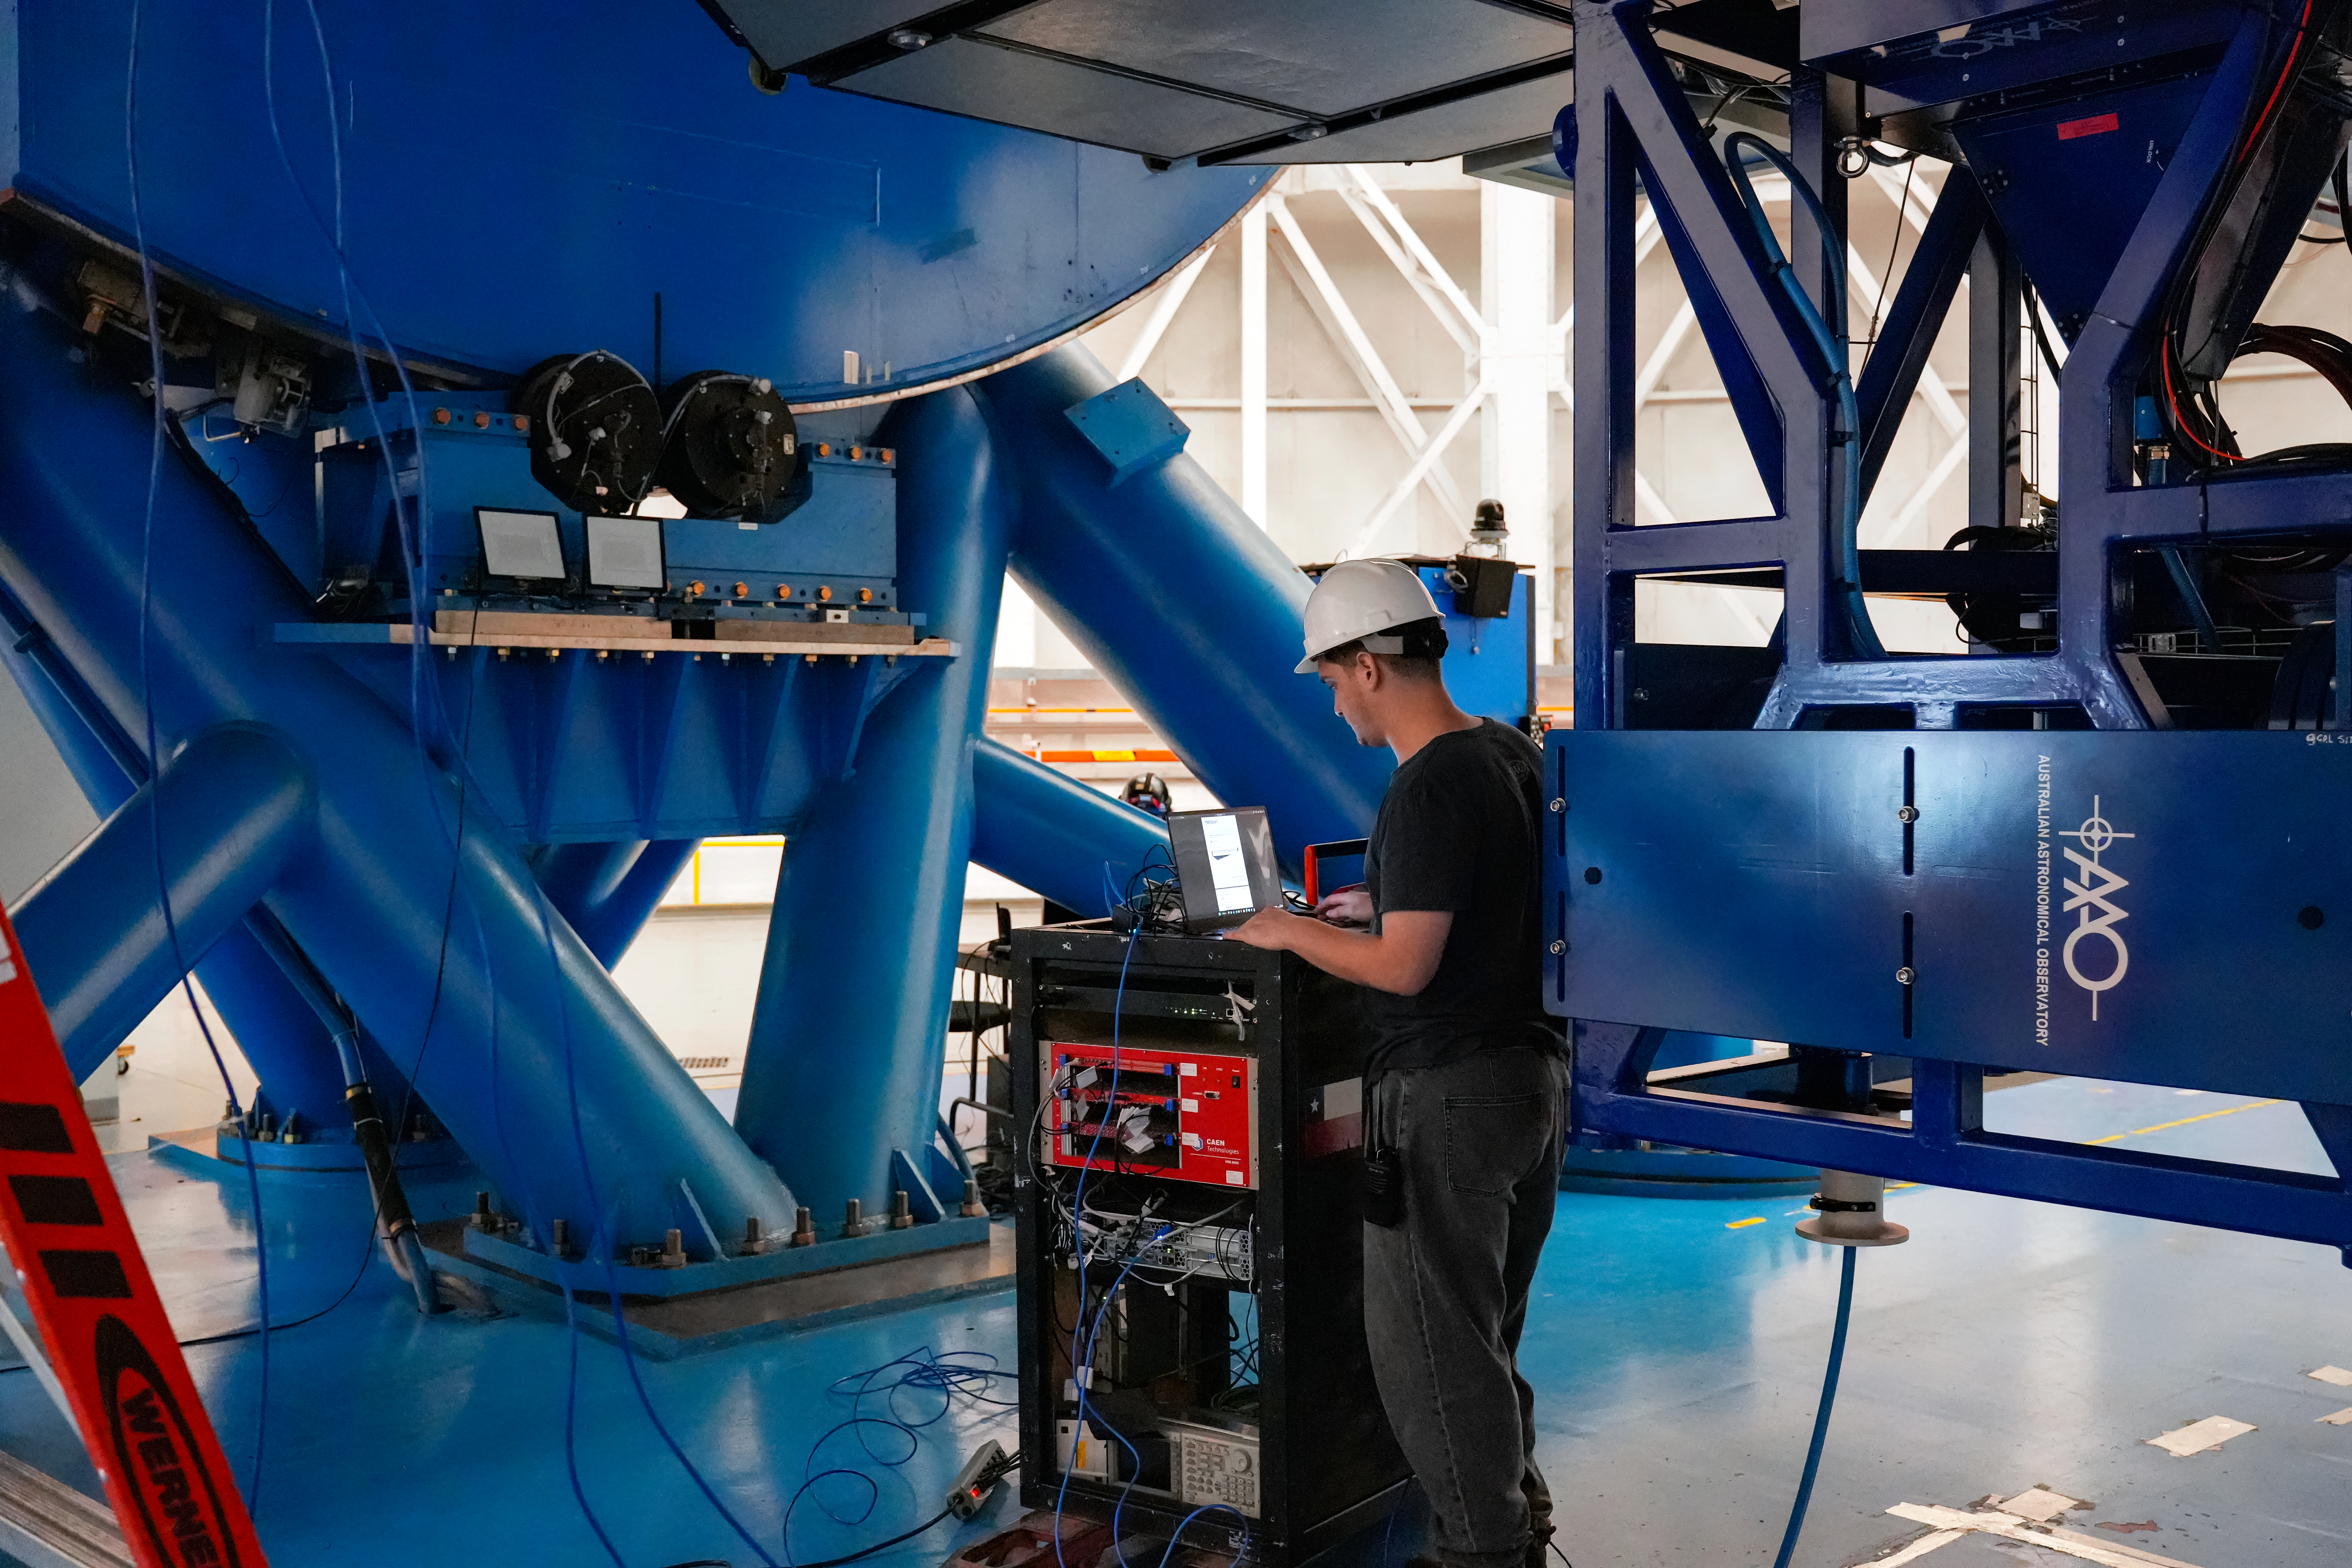

IQUEYE Installation at Gemini South

The IQUEYE instrument is installed at Gemini South.

Credit: International Gemini Observatory/NOIRLab/NSF/AURA/T. Cassanelli